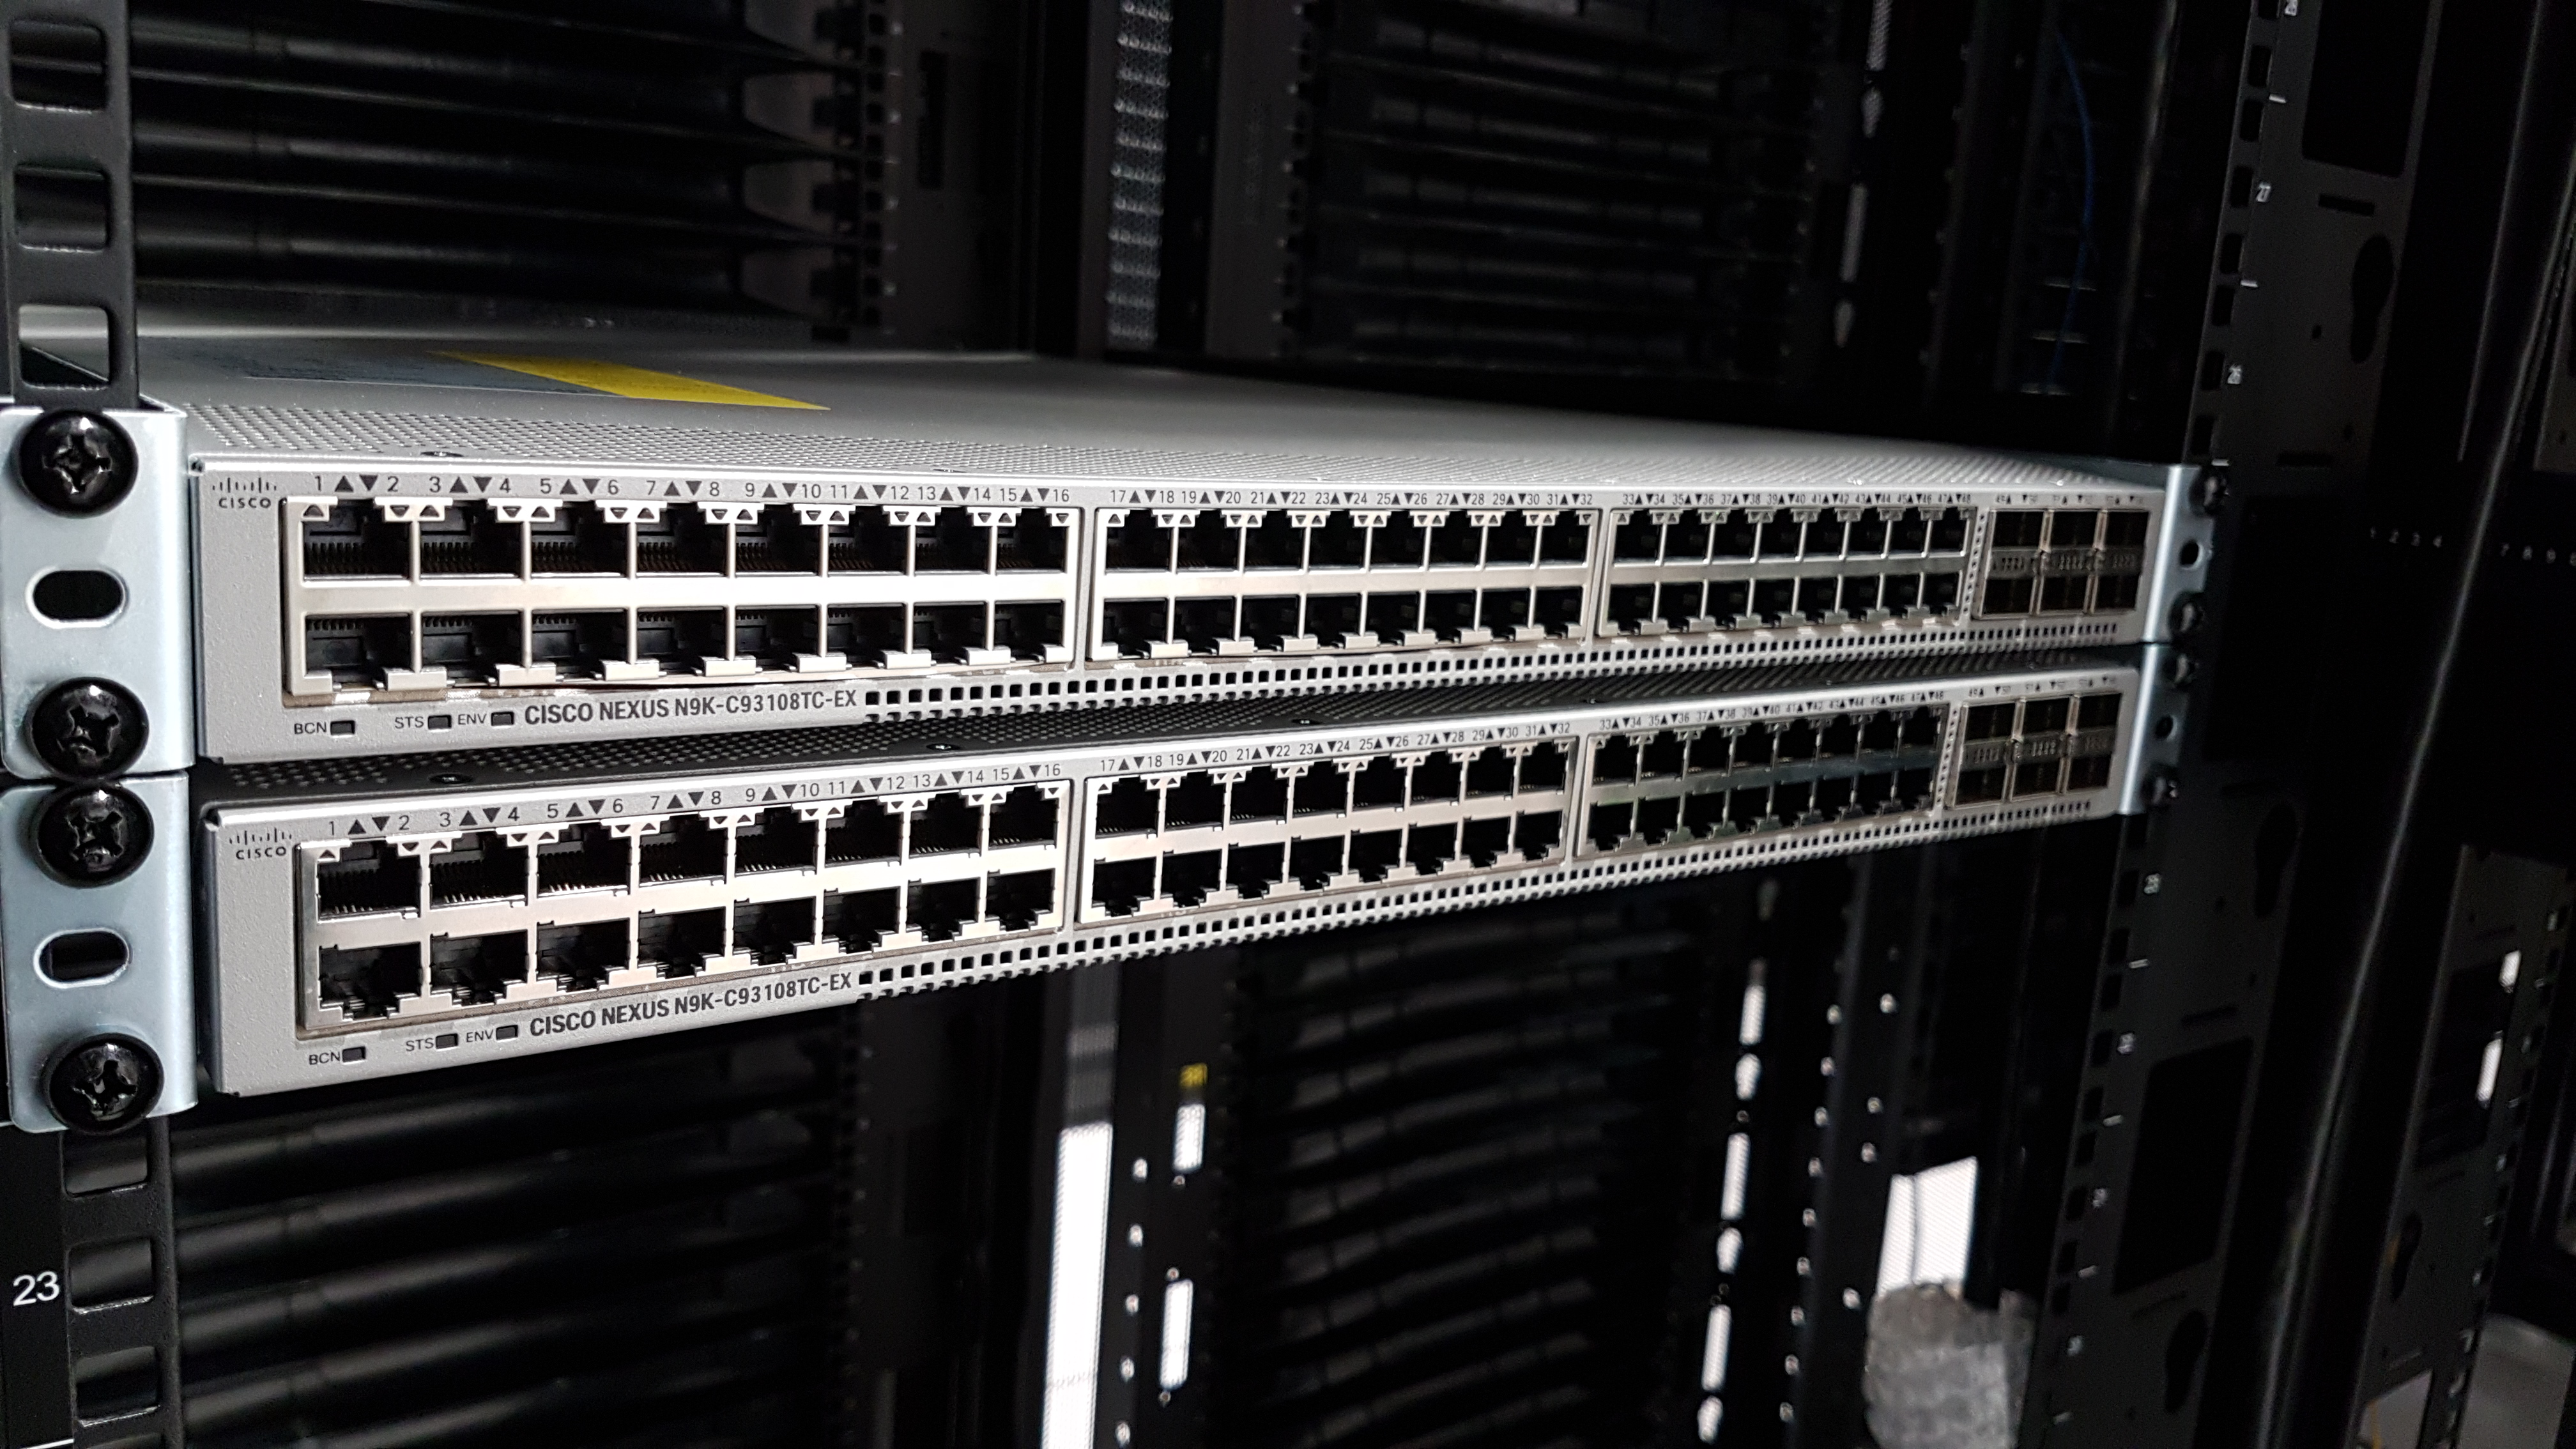

Summit Computer Room Installation

A major milestone from Cerro Pachón: installation of the first summit network equipment took place at the beginning of May. After readying the summit computer room, which included ensuring the space was appropriately clean and temperature-controlled, the IT team began installing servers in the room, which will serve as the central hub of communications on Cerro Pachón. Eventually the racks in these photos will be filled with switches that enable communication between the various telescope systems on the summit. The racks will also contain the equipment to light up the network connecting the summit with the base facility in La Serena and beyond. The team also installed a temporary network connection for internet, email, and phones on the summit. Congratulations to everyone who helped with this achievement, especially Sammy Flores, IT Electronic Technician at CISS, Guido Maulen, IT Network Technician for LSST, Luis Corral, Network Engineer for LSST, and Andres Villalobos, IT Systems Engineer for LSST.

Credit: Rubin Observatory/NSF/AURA